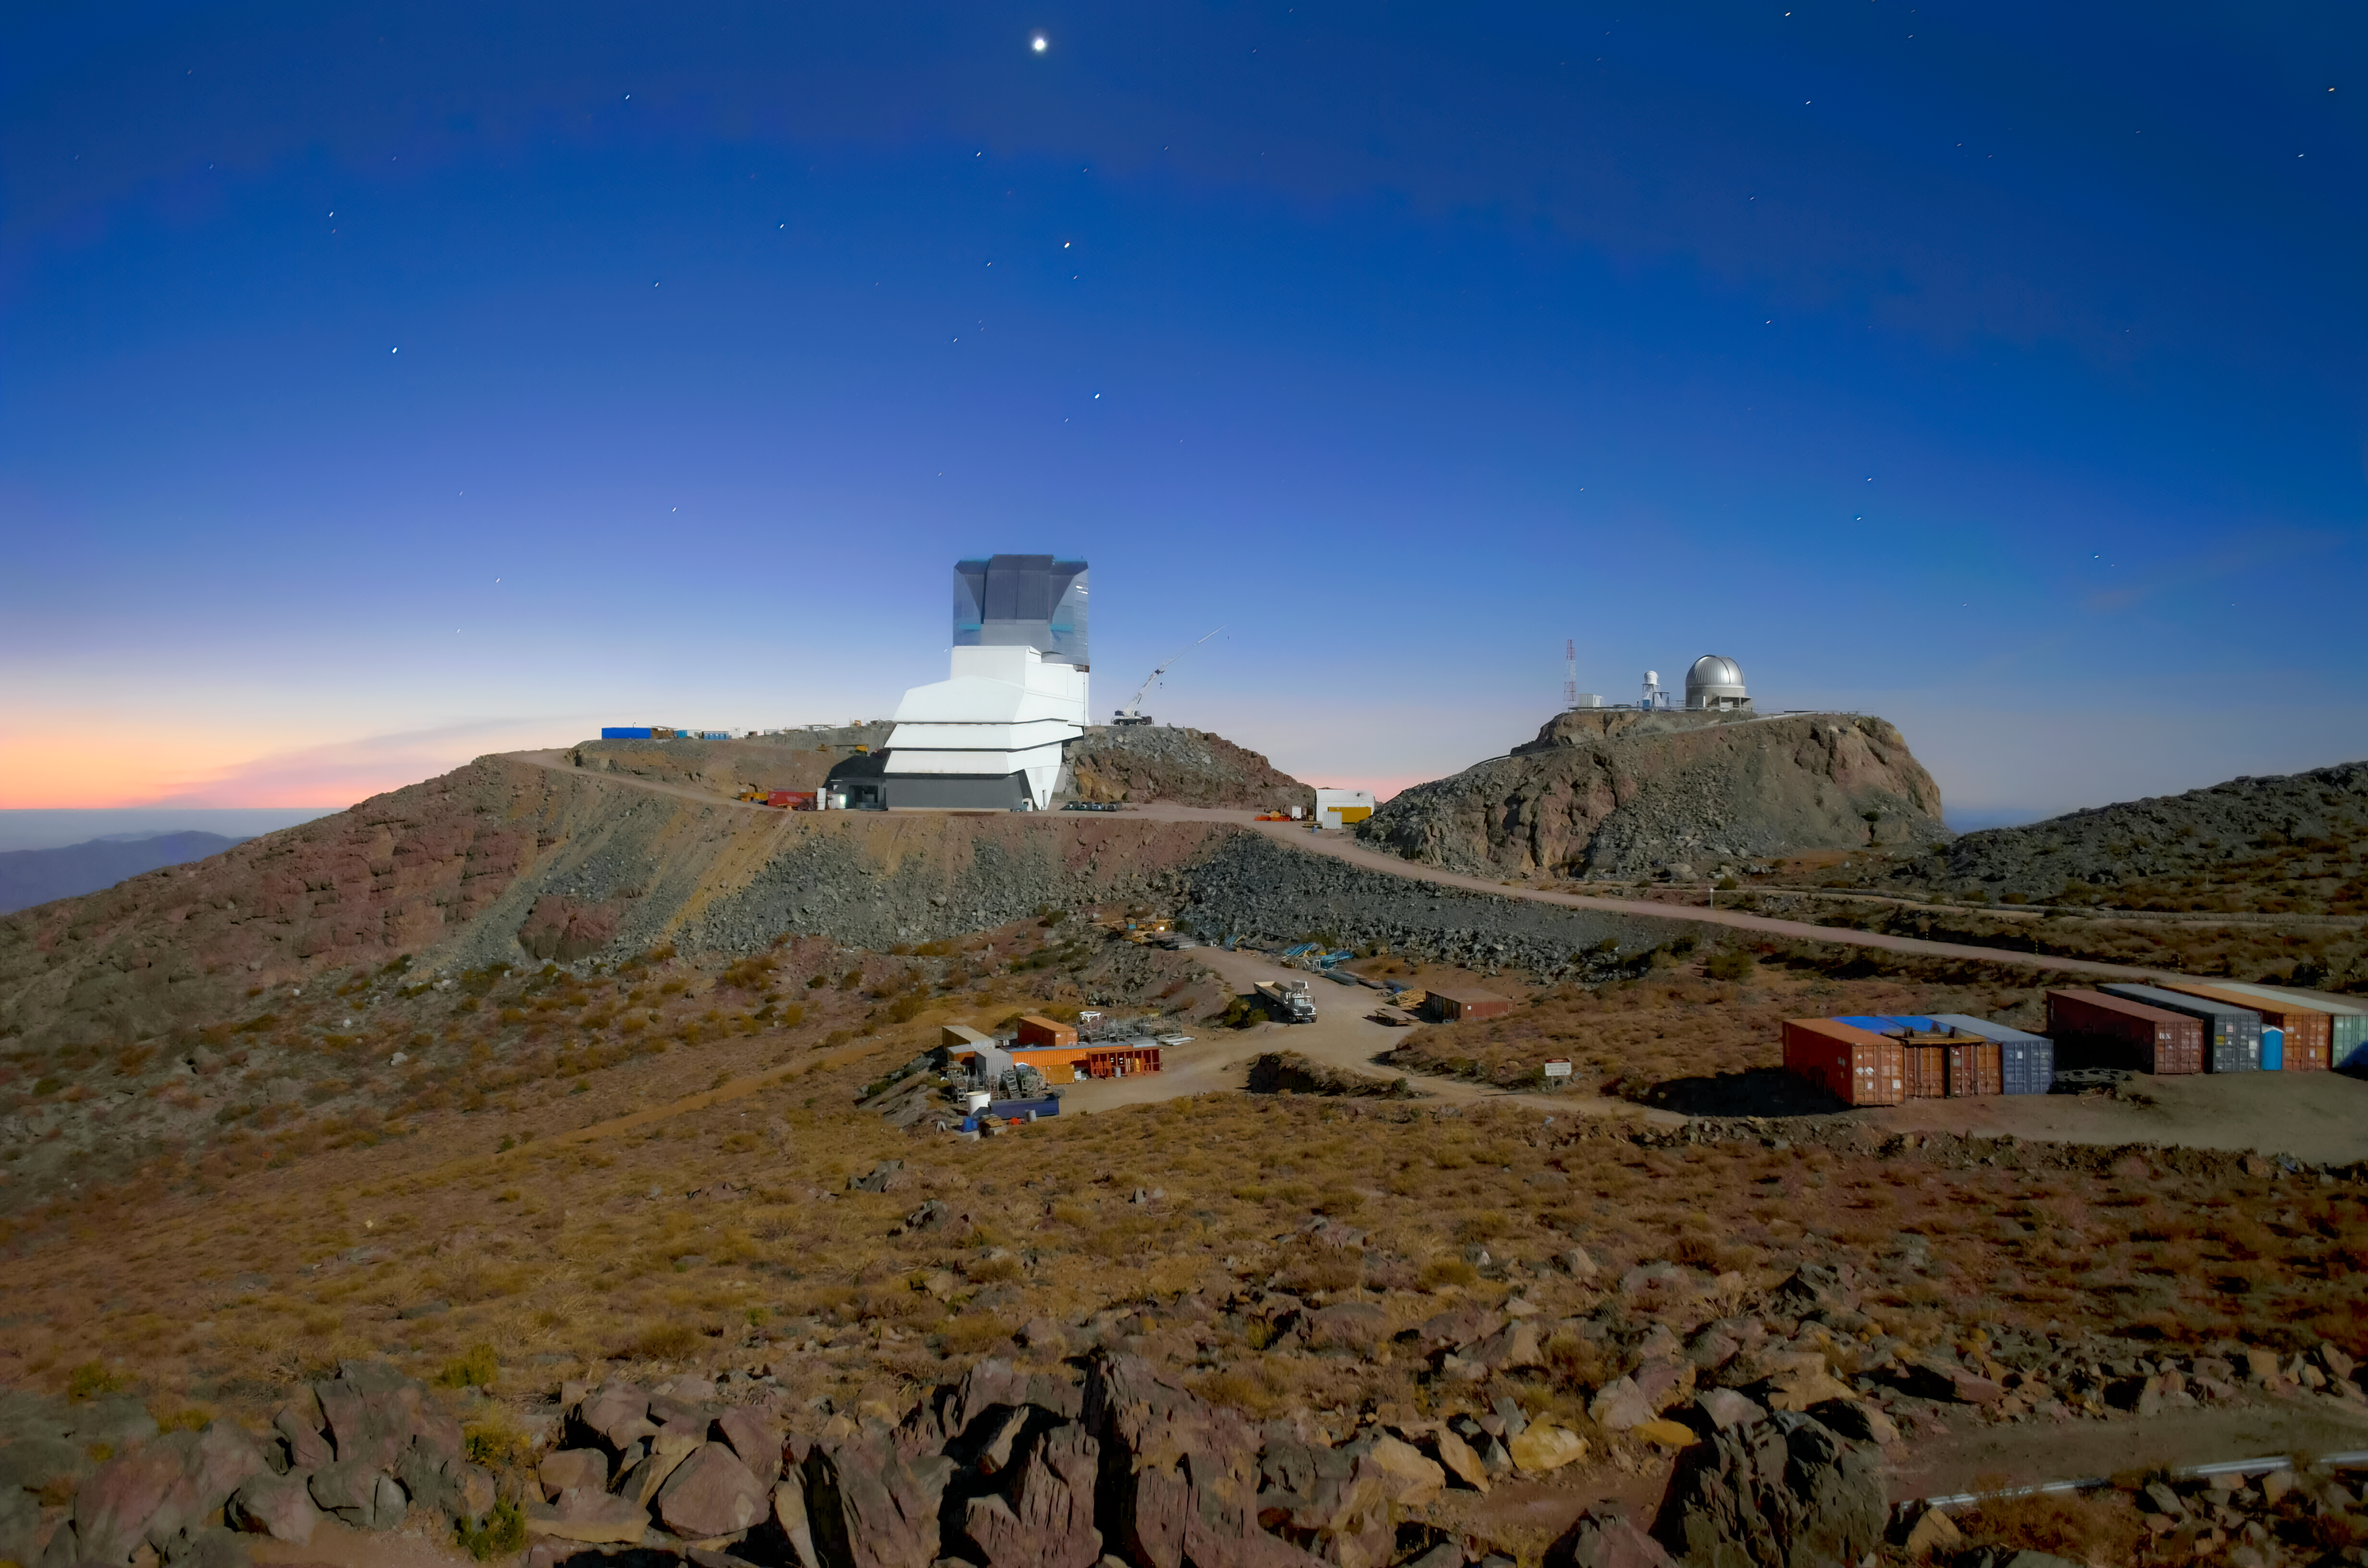

Rubin Observatory beneath Venus

View of Vera C. Rubin Observatory from the summit camera in June 2023. Venus shines brightly above.

Credit: RubinObs/NOIRLab/SLAC/NSF/DOE/AURA